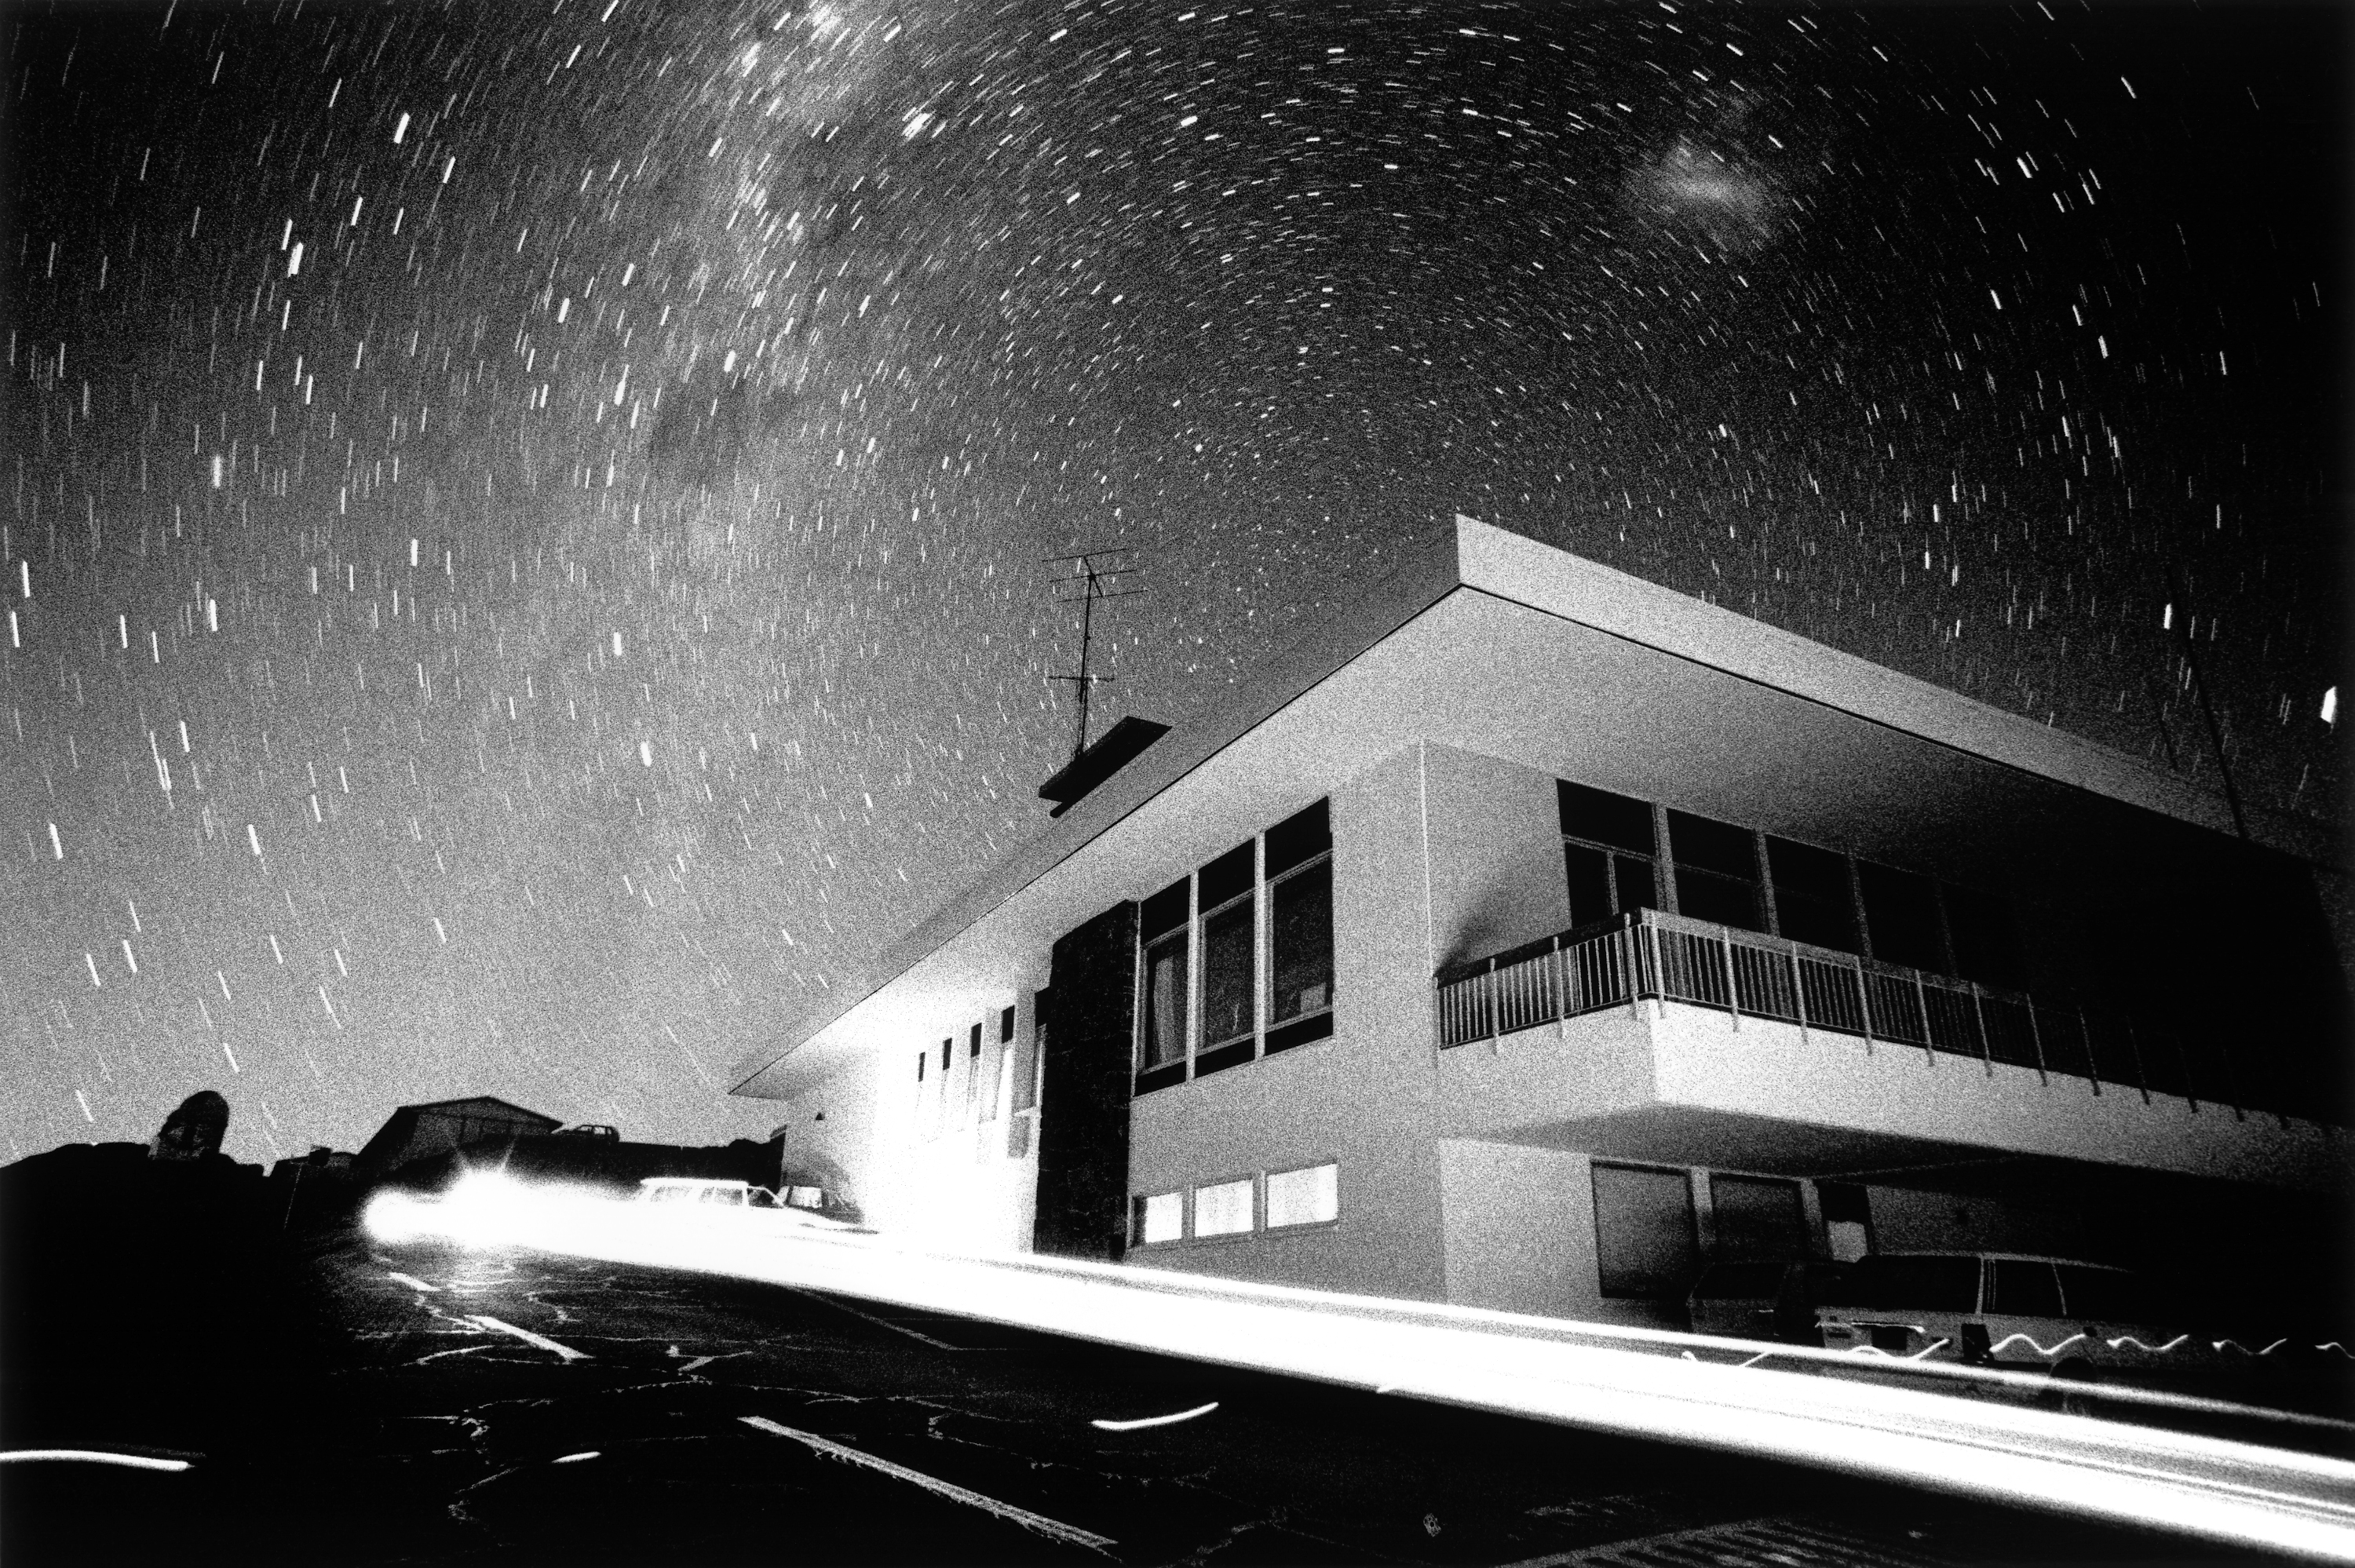

La Silla Hotel

Long-time exposure, capturing the rotation of the earth and the midnight traffic around the La Silla hotel.

Credit: ESO/H.H.Heyer